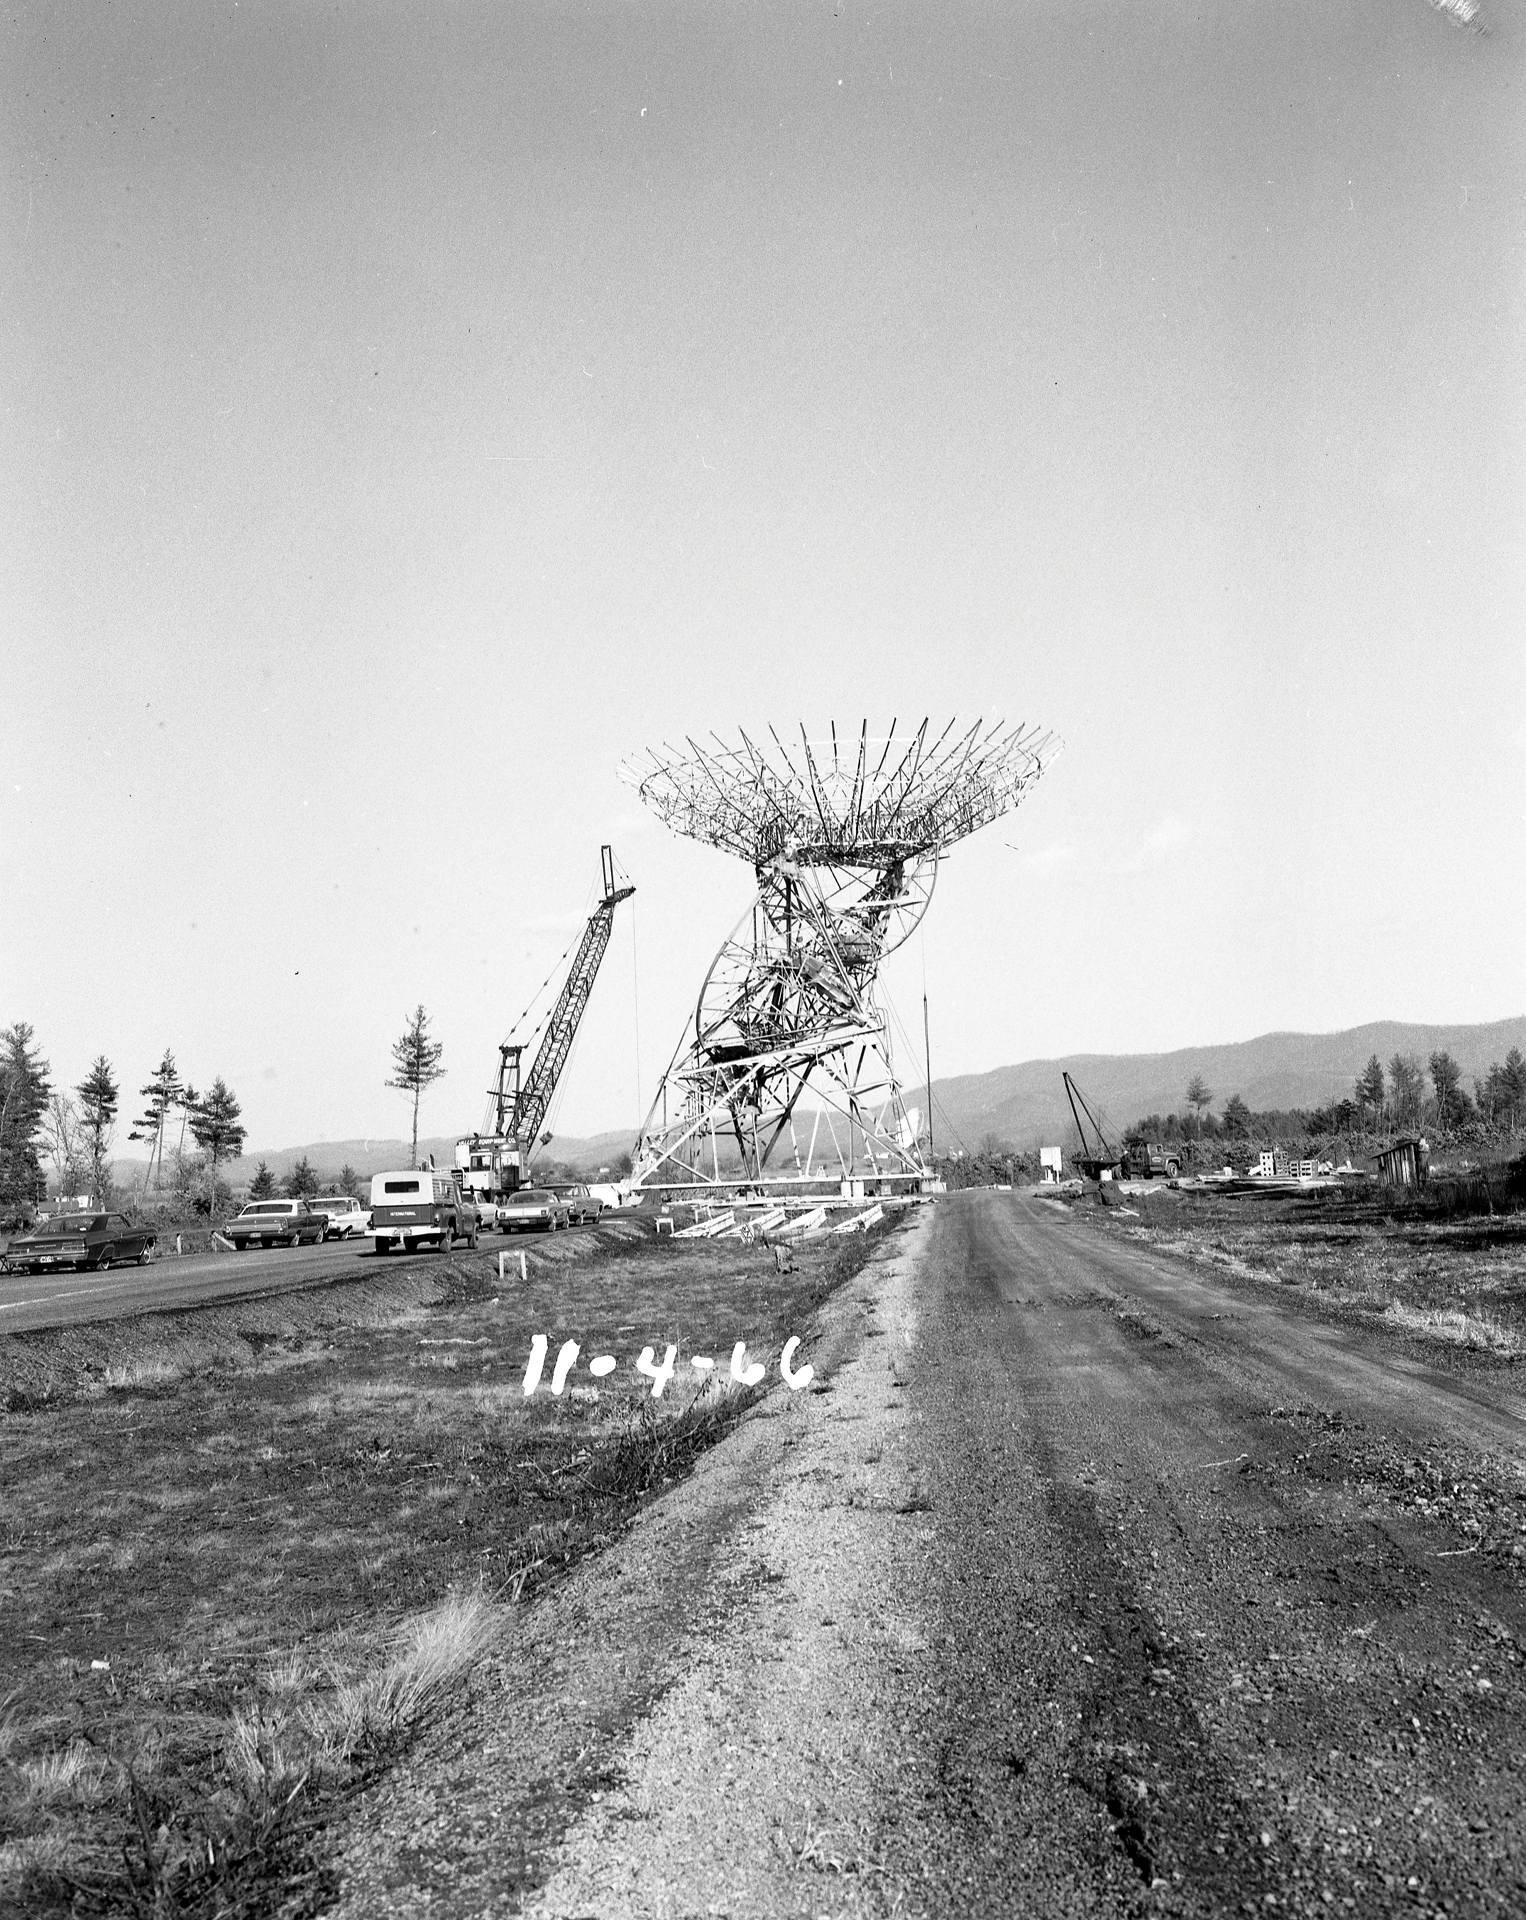

Construction of the 85-3

Assembling the 85-3, the third 85-foot telescope kit purchased from the Blaw-Knox Corporation. In 1967, it joined the 85-2 and 85-1, also known as the Howard E. Tatel 85-foot telescope, to expand the NRAO’s first array, the Green Bank Interferometer. The GBI was changeable, because these additional telescopes had their own built-in truck wheels to haul them up and down a stretch of road leading from the Tatel. Changing the distance between the 85-footers changed the resolution of the array’s combined view: farther equals higher resolution. By adding a third element into the array, the sensitivity of the array increased.

Credit: NRAO/AUI/NSF